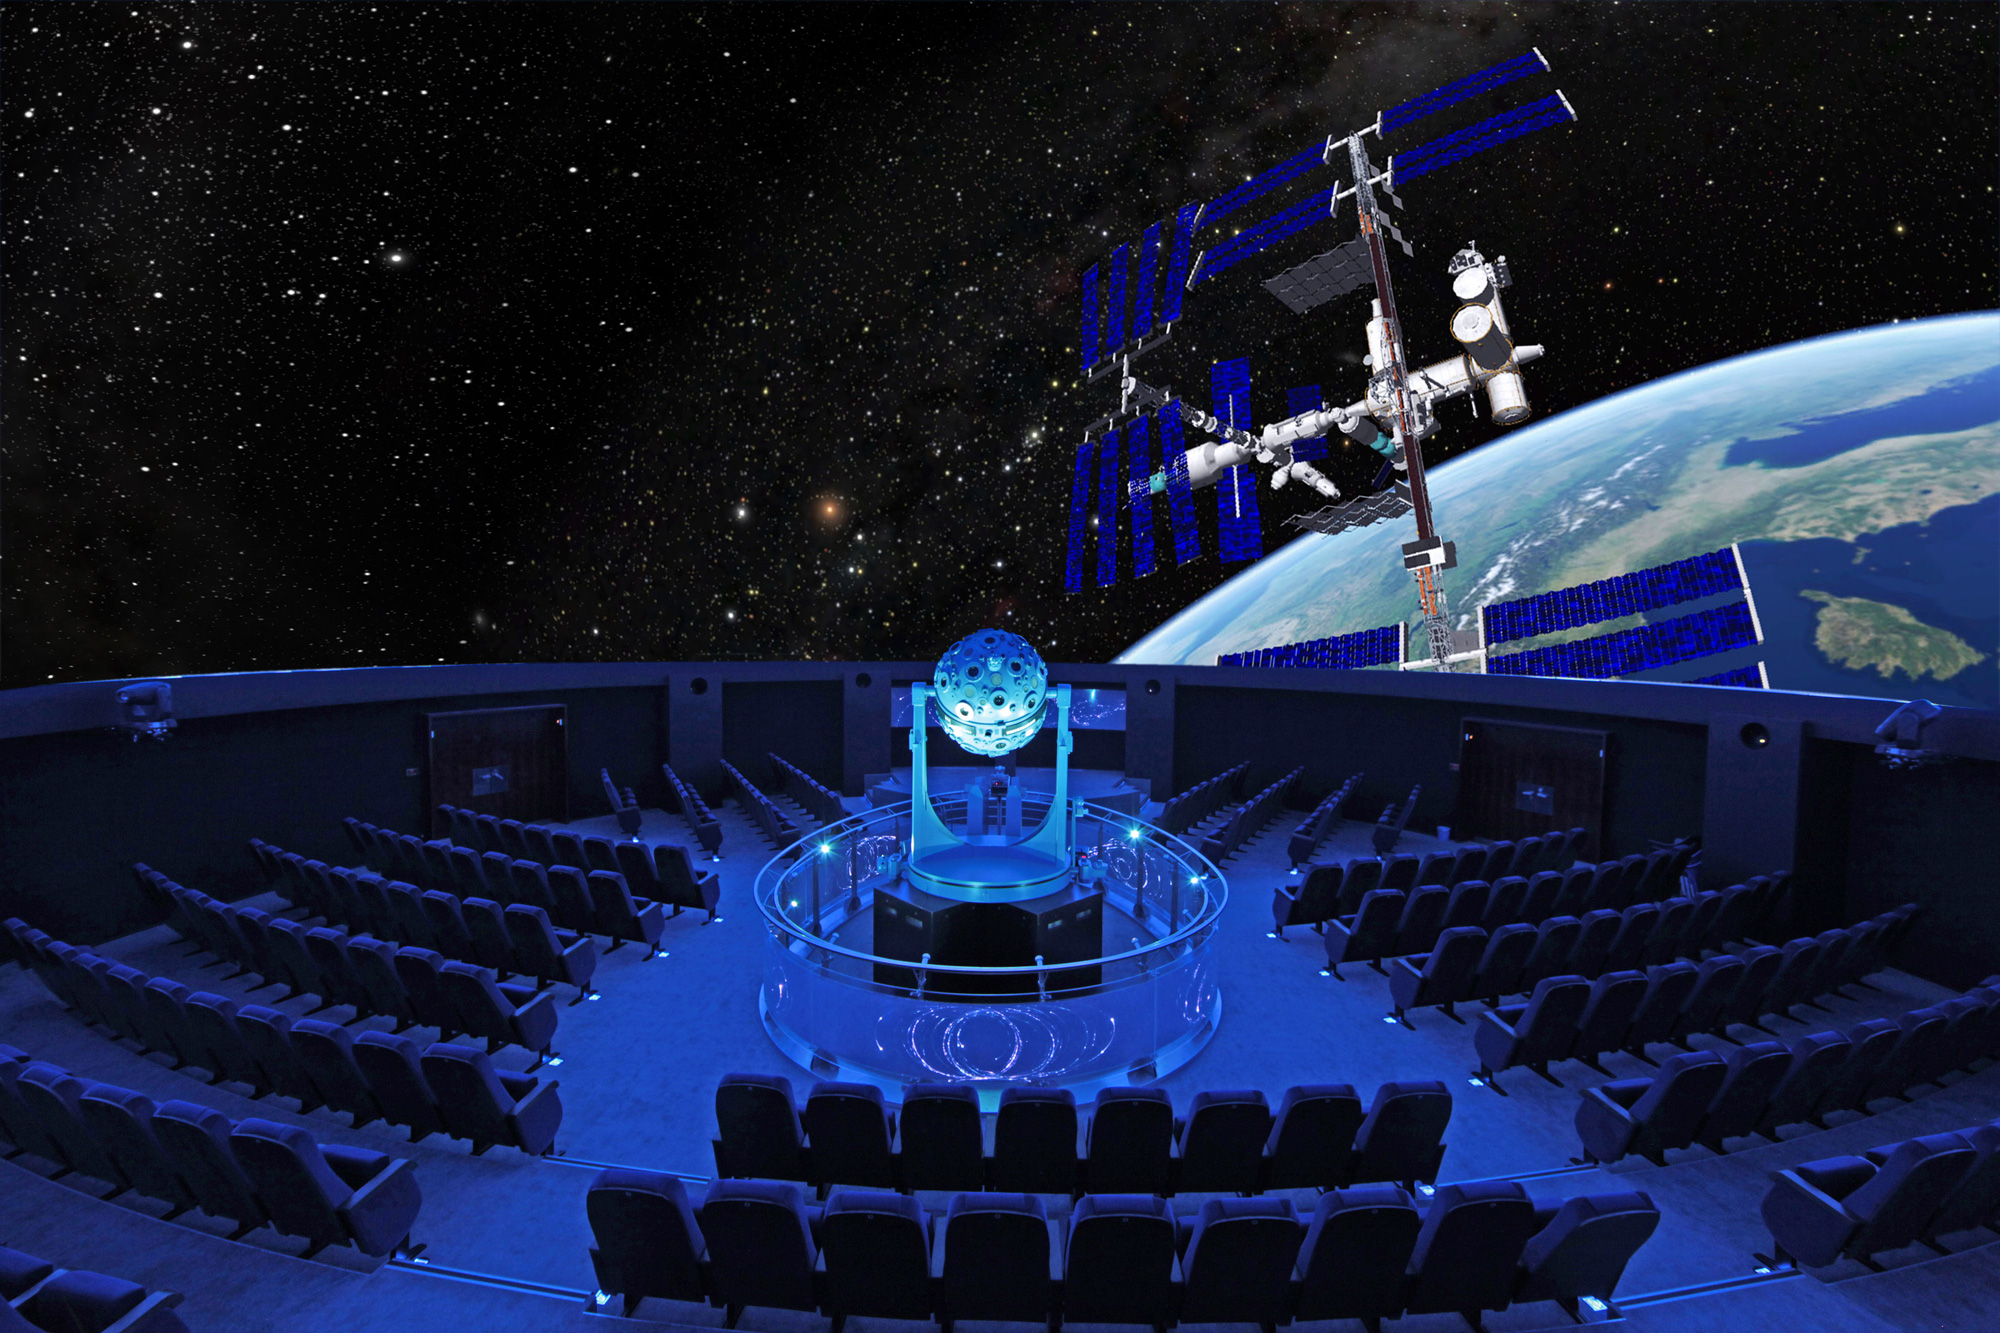

Zeiss Planetarium Bochum

The Zeiss Planetarium Bochum is an ESO Outreach Partner Organisation. Read more on: http://www.eso.org/public/outreach/partnerships/organisations.html

Credit: Zeiss Planetarium Bochum